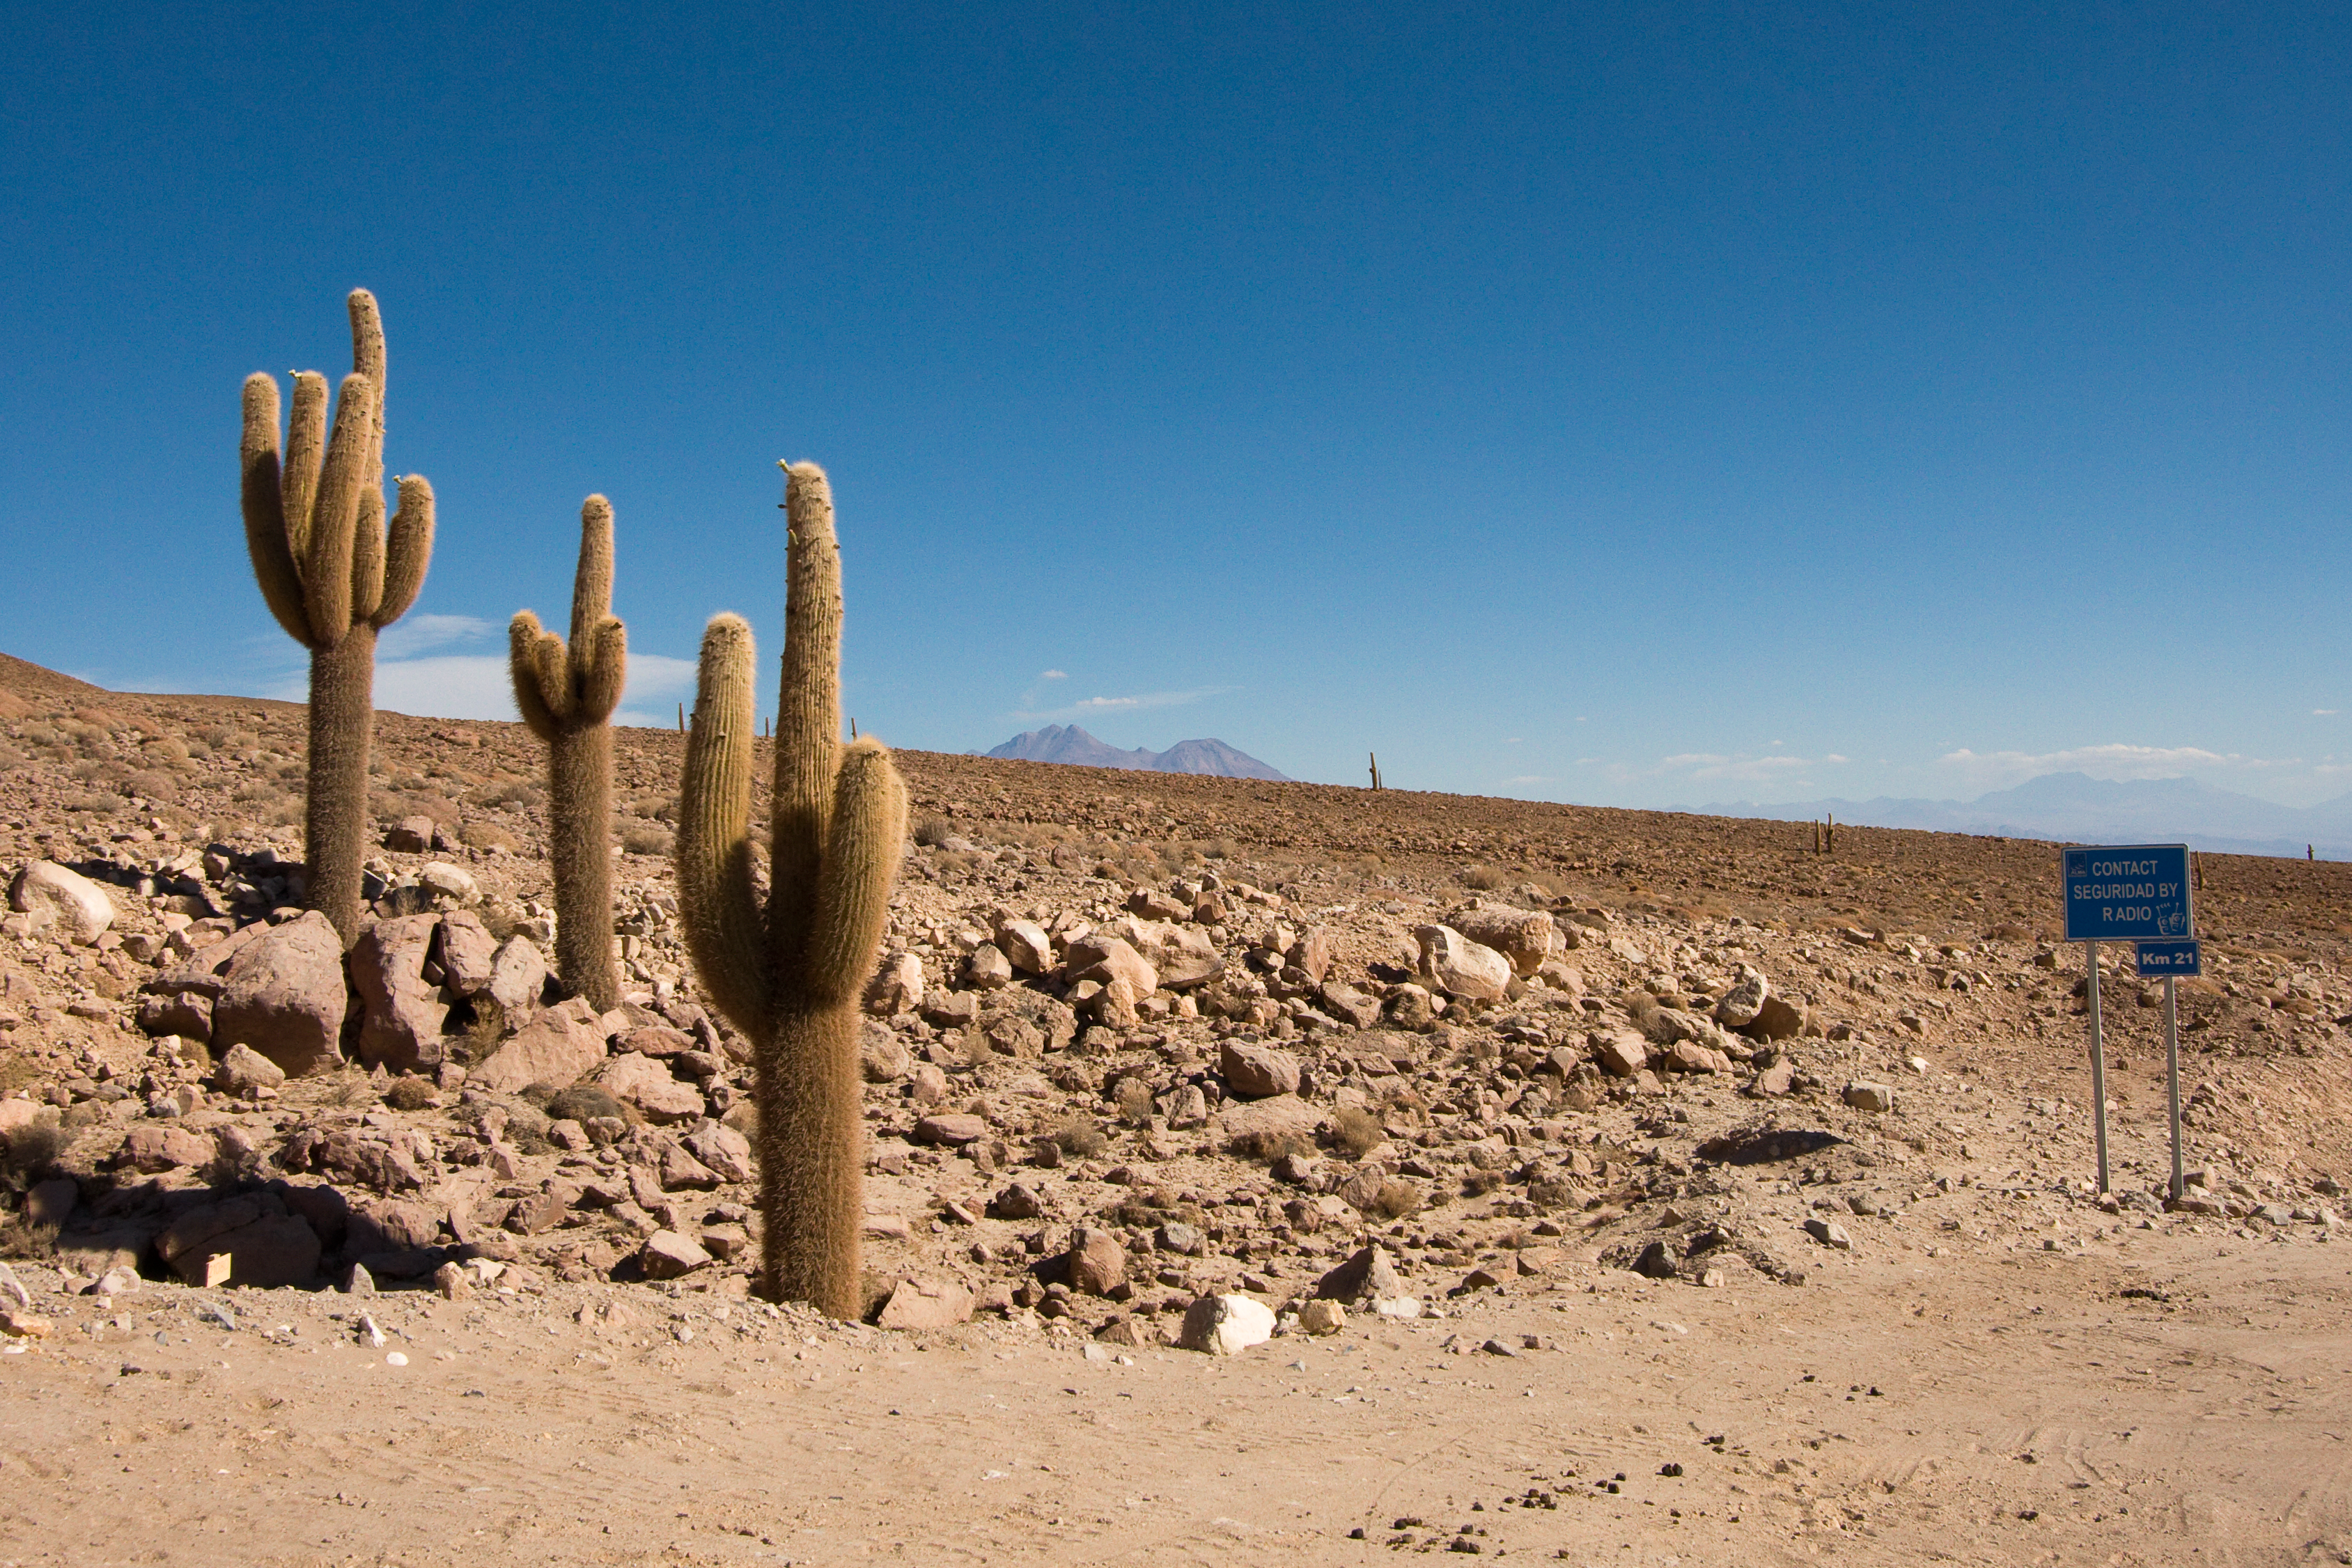

Road from OSF to AOS

Cacti on the road between the ALMA (Atacama Large Millimeter/submillimeter Array) Operations Support Facility (OSF) and the Array Operations Site (AOS). The AOS is located on the Chajnantor plain of the Chilean Andes, 5000 m above sea level. ALMA is the largest ground-based astronomy project in existence, and will be comprised of a giant array of 12-m submillimetre quality antennas, with baselines of several kilometres. An additional, compact array of 7-m and 12-m antennas will complement the main array. Construction of ALMA started in 2003 and will be completed in 2012. The ALMA project is an international collaboration between Europe, East Asia and North America in cooperation with the Republic of Chile.

Credit: H. Sommer/ALMA (ESO/NAOJ/NRAO)